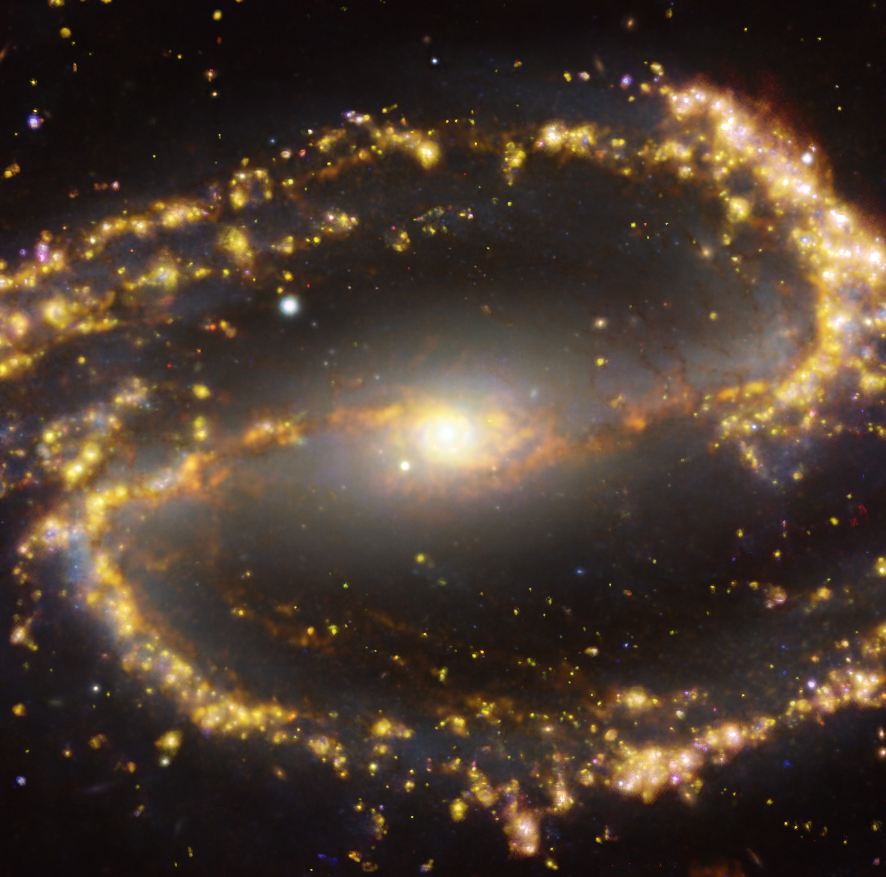

NGC 1300 as seen with the VLT and ALMA at several wavelengths of light

This image of the nearby galaxy NGC 1300 was obtained by combining observations taken with the Multi-Unit Spectroscopic Explorer (MUSE) on ESO’s Very Large Telescope (VLT) and with the Atacama Large Millimeter/submillimeter Array (ALMA), in which ESO is a partner. NGC 1300 is a spiral galaxy, with a bar of stars and gas at its centre, located approximately 61 million light-years from Earth in the constellation Eridanus. The image is a combination of observations conducted at different wavelengths of light to map stellar populations and gas. ALMA’s observations are represented in brownish-orange tones and highlight the clouds of cold molecular gas that provide the raw material from which stars form. The MUSE data show up mainly in gold and blue. The bright golden glows map warm clouds of mainly ionised hydrogen, oxygen and sulphur gas, marking the presence of newly born stars, while the bluish regions reveal the distribution of slightly older stars.

The image was taken as part of the Physics at High Angular resolution in Nearby GalaxieS (PHANGS) project, which is making high resolution observations of nearby galaxies with telescopes operating across the electromagnetic spectrum.

Credit: ESO/ALMA (ESO/NAOJ/NRAO)/PHANGS